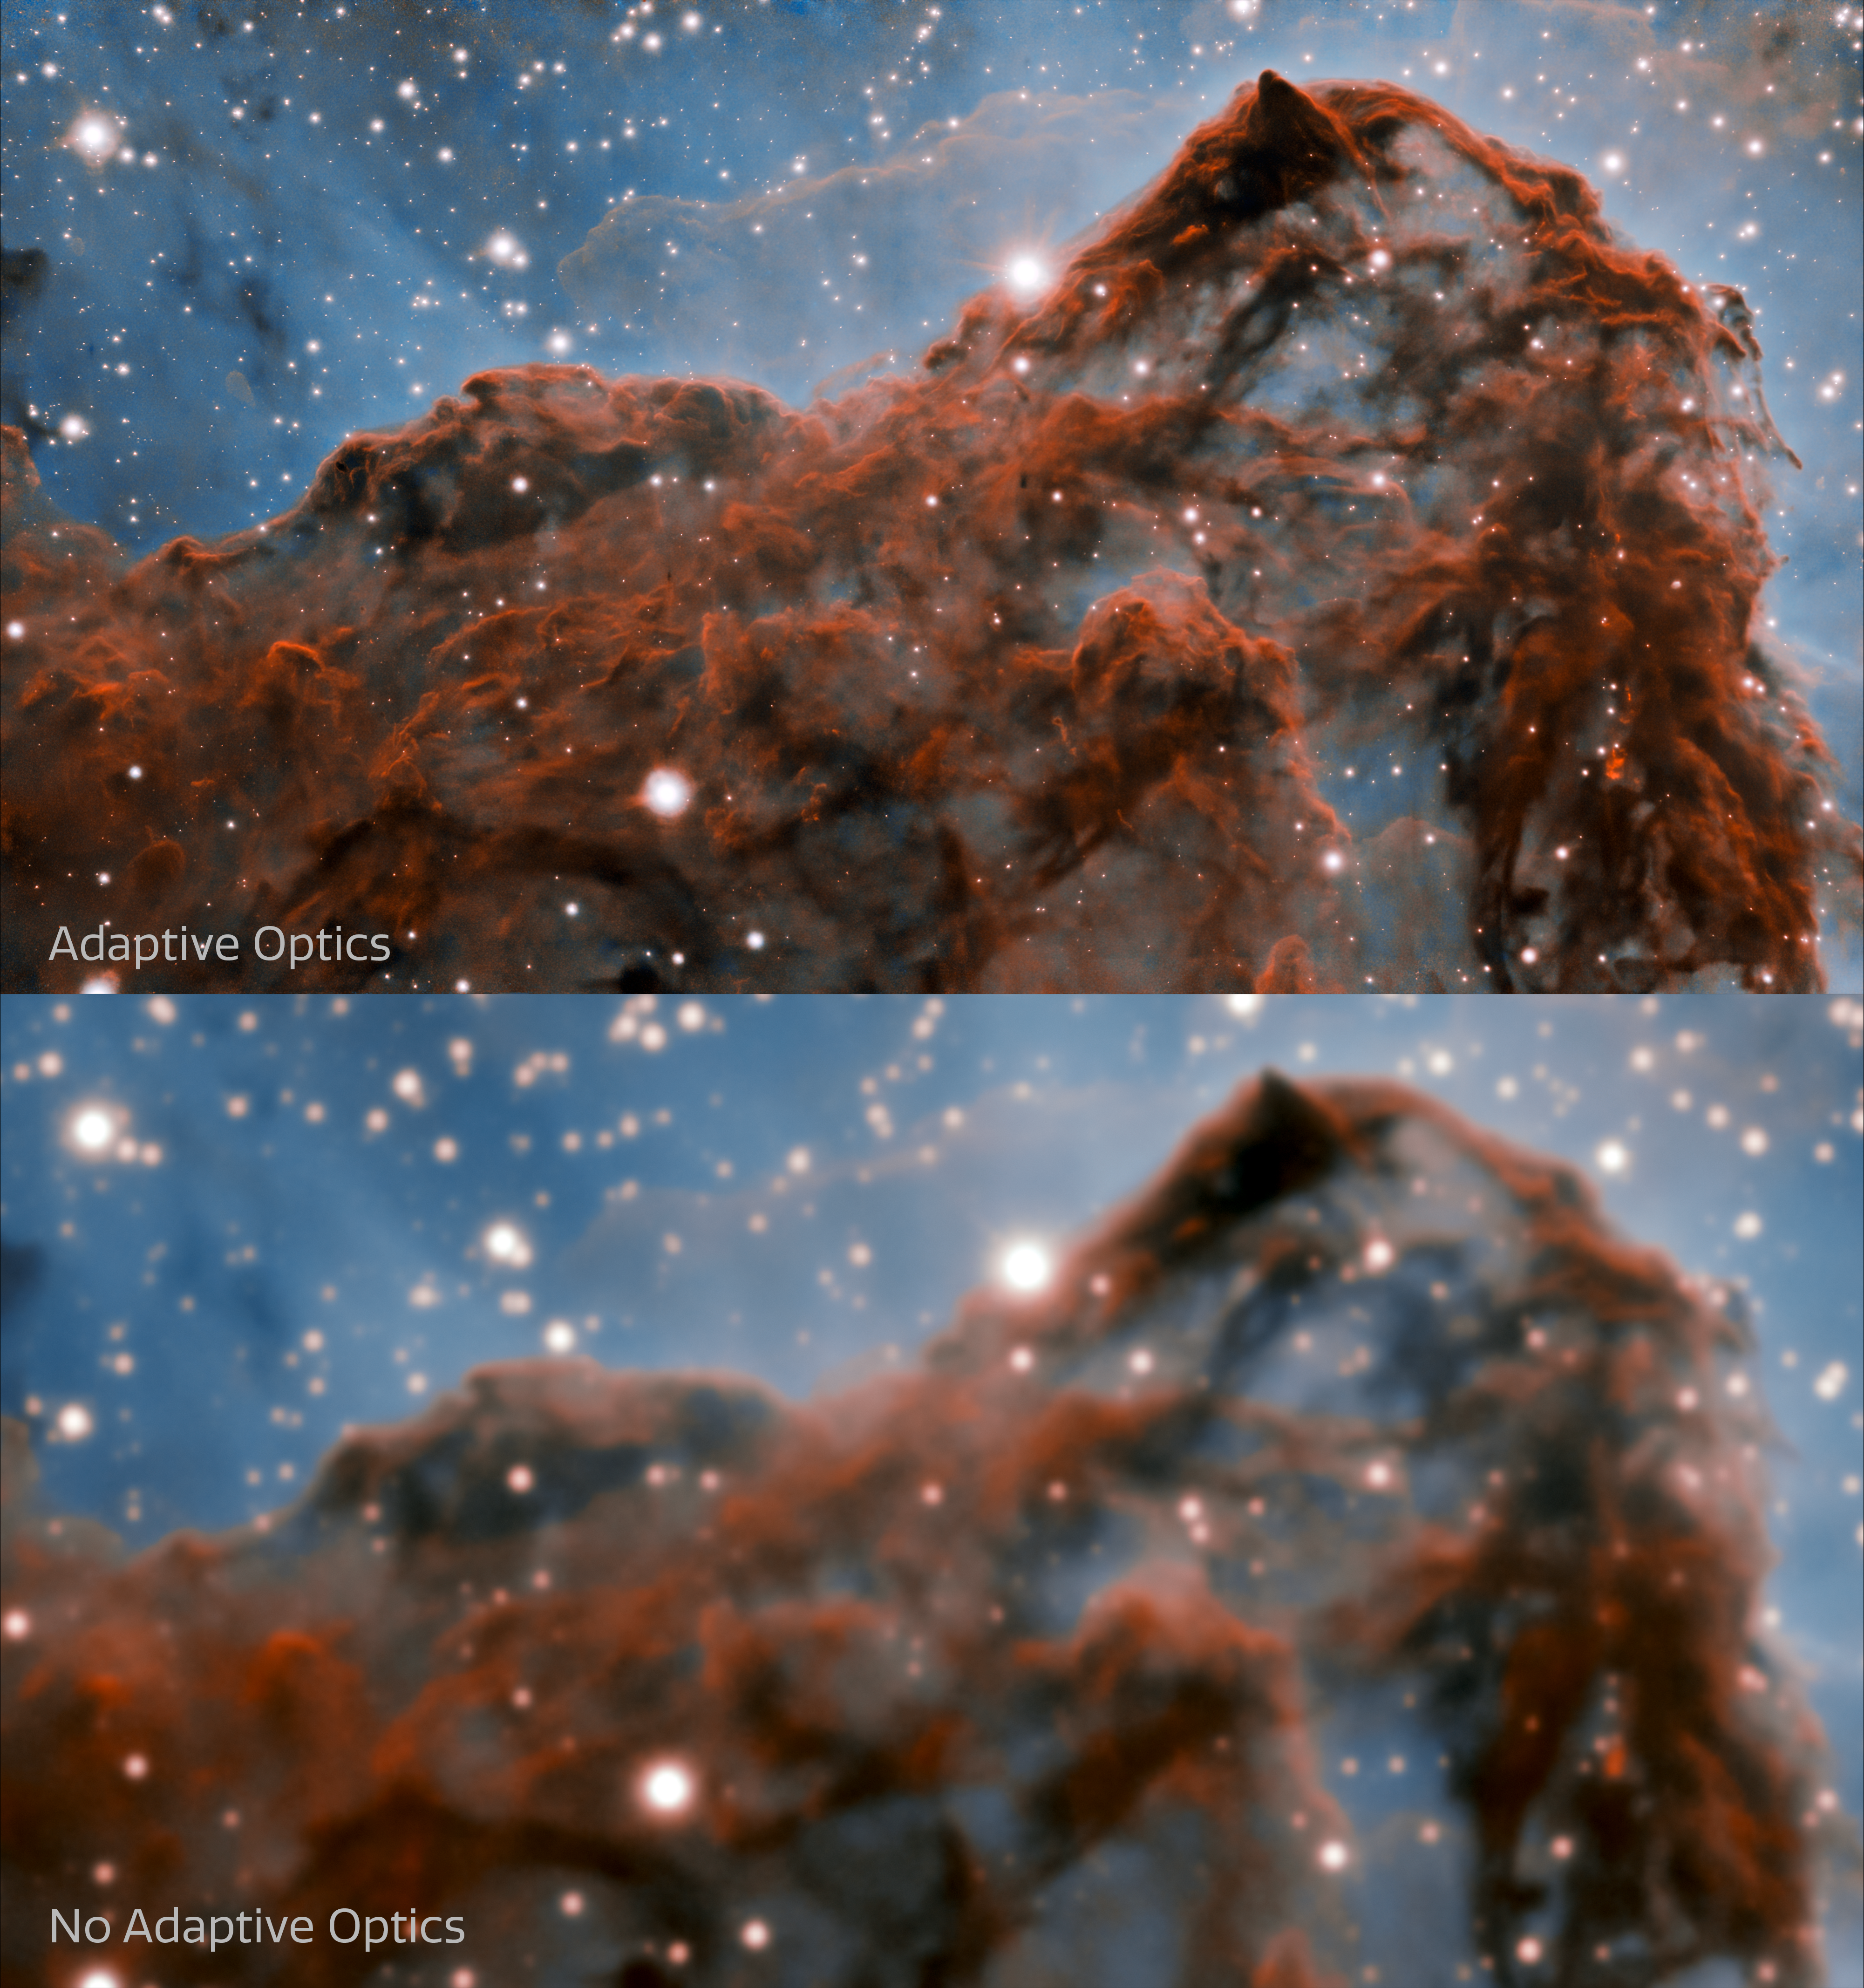

Comparison of images with and without Adaptive Optics (labeled)

This image shows a comparison of the new image (top) of the western wall of the Carina Nebula taken by the international Gemini Observatory, a Program of NSF NOIRLab, and an image of the same region without Adaptive Optics (bottom). The top image was taken with the Gemini South telescope with the GSAOI instrument using the GeMS adaptive optics system, and the bottom image was taken at the Cerro Tololo Inter-American Observatory with the Víctor M. Blanco 4-meter Telescope using the NEWFIRM instrument.

Credit: International Gemini Observatory/CTIO/NOIRLab/NSF/AURA Acknowledgment: PI: Patrick Hartigan (Rice University) Image processing: Patrick Hartigan (Rice University), Travis Rector (University of Alaska Anchorage), Mahdi Zamani & Davide de Martin